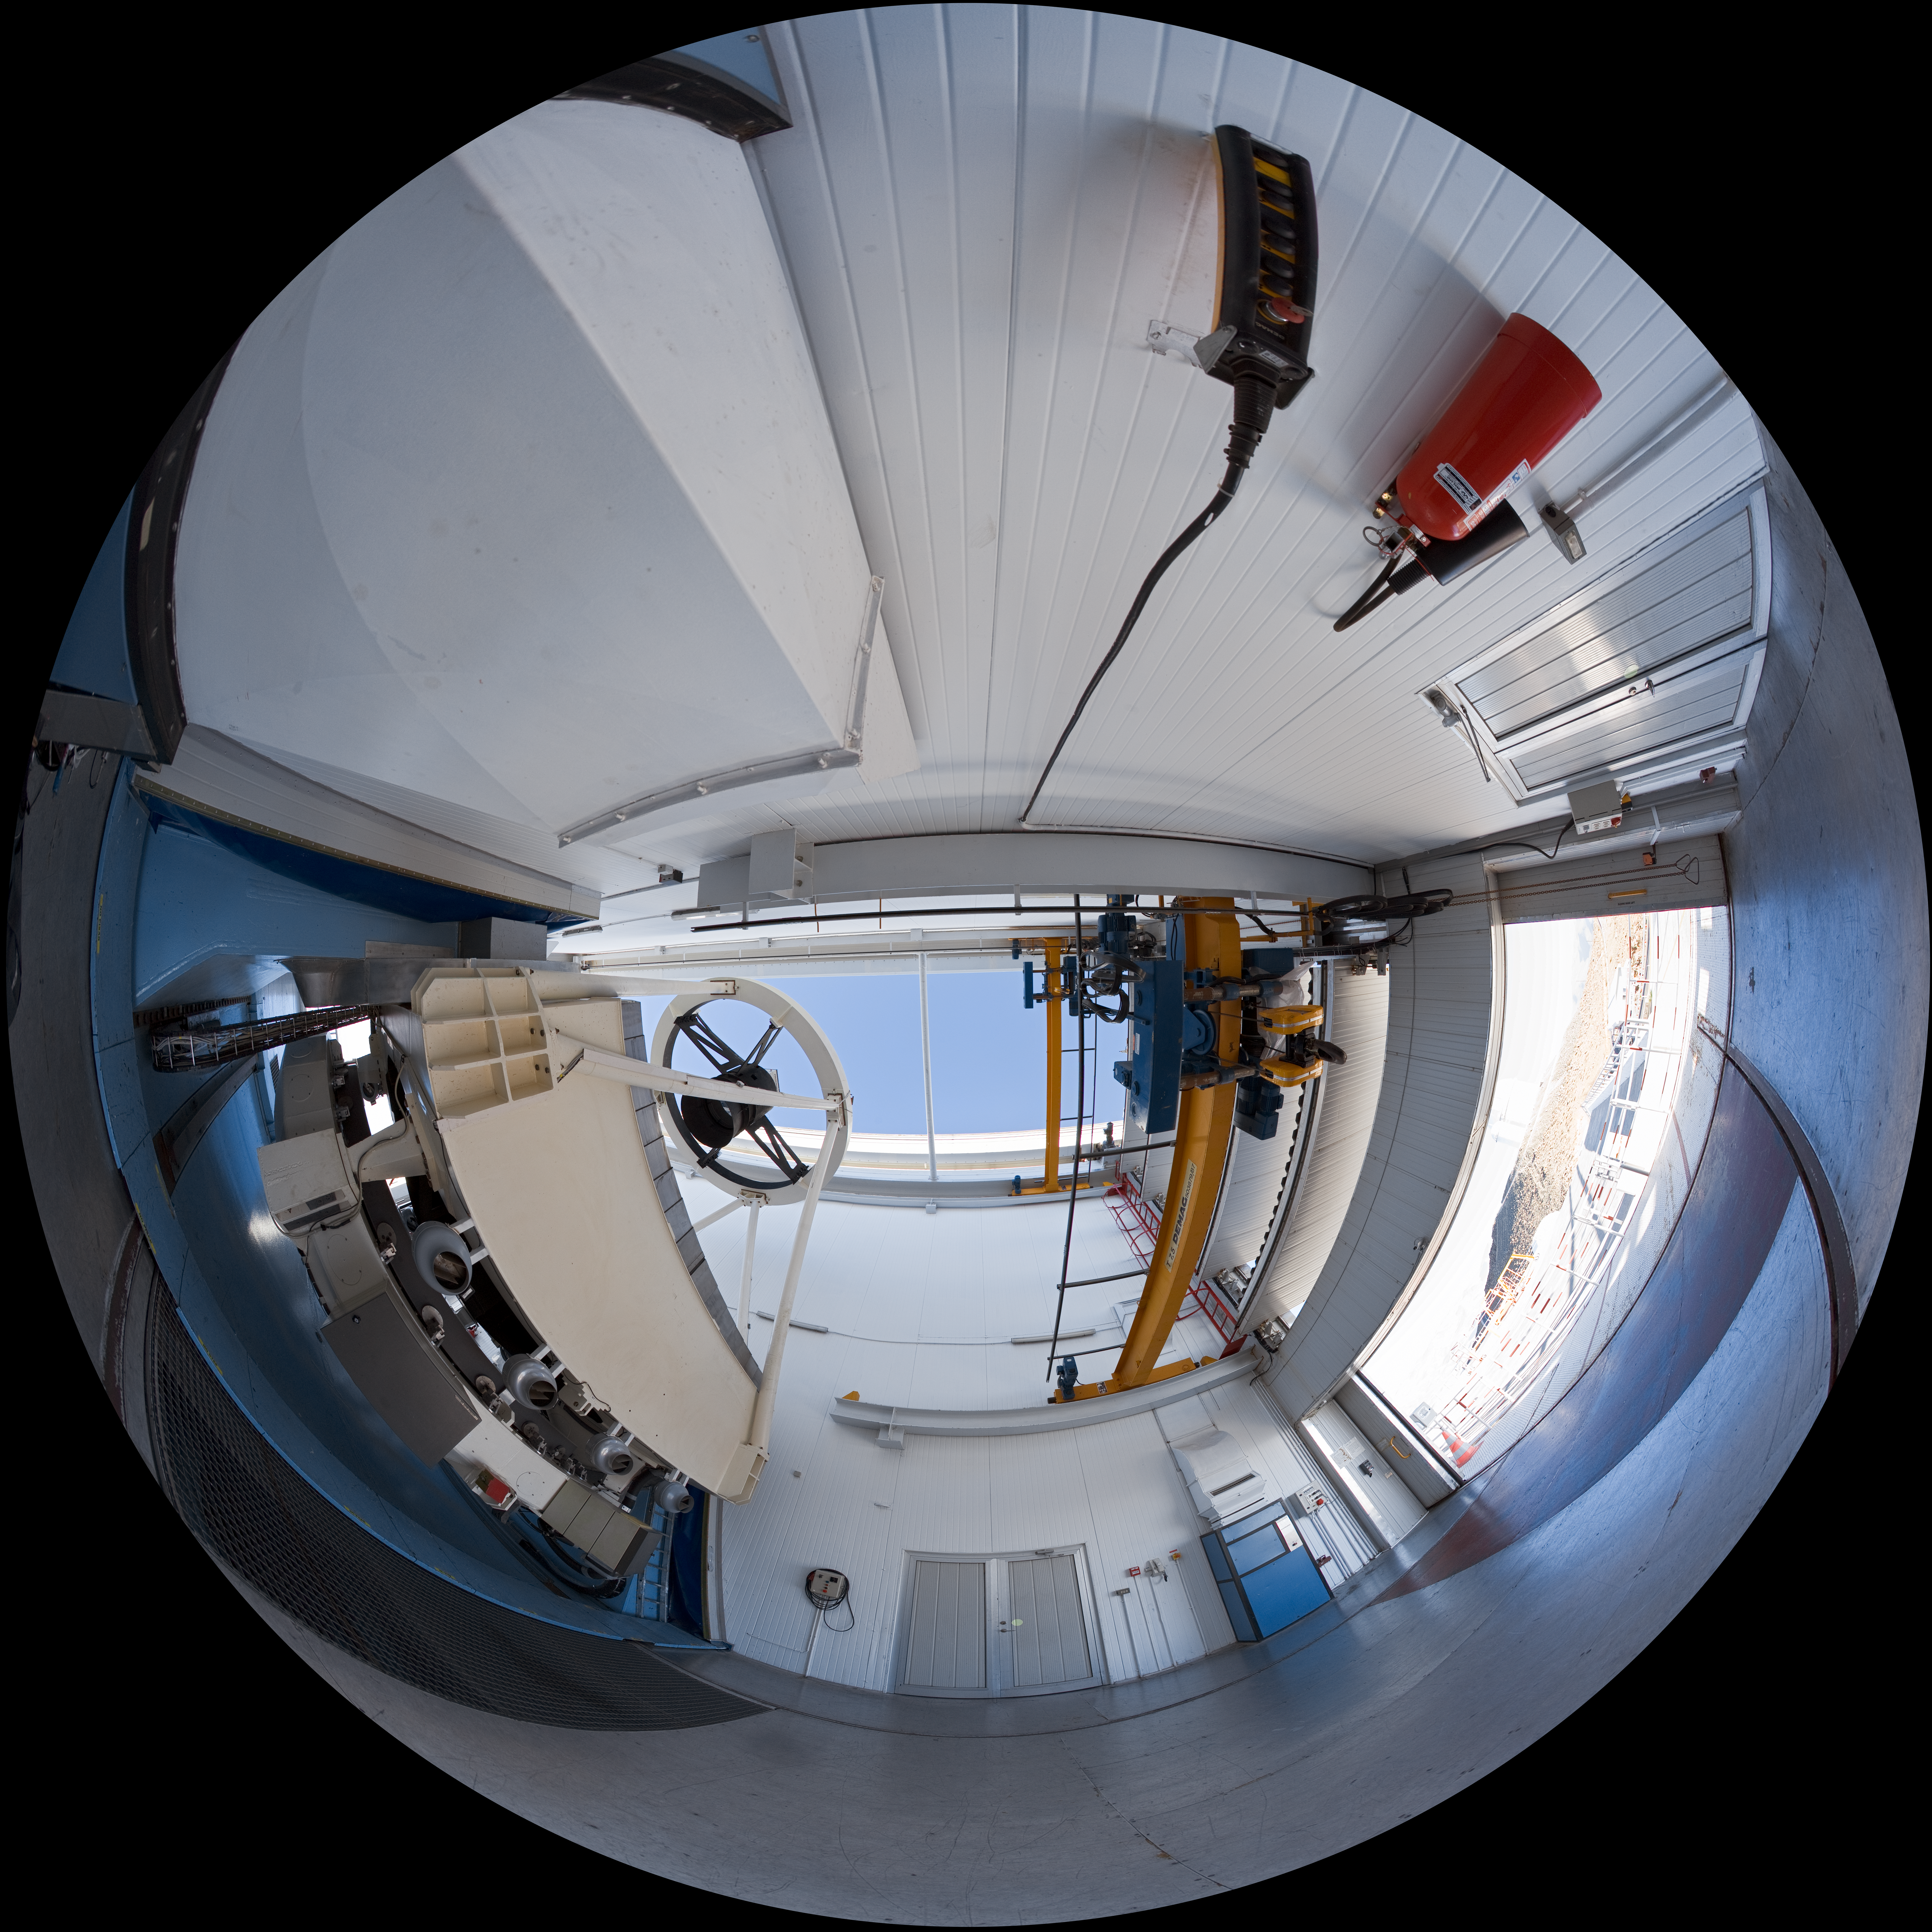

Opening NTT

A 360 degree panorama view taken in 2007 inside the 3.58-metre New Technology Telescope (NTT), at ESO's La Silla Observatory. As the preparation for the night-time observing run is almost completed, the telescope is open, just before sunset. Through the open door, the ESO 3.6-metre telescope is partially visible. Although it is not obvious in this image due to the panoramic projection, the NTT is housed in a very compact building, thanks to its altazimuth mounting and innovative design. Inaugurated in 1989, the NTT was also the first telescope in the world to have a computer-controlled main mirror. The NTT was, in terms of many aspects of its design, the pioneer for ESOs Very Large Telescope.

Credit: ESO